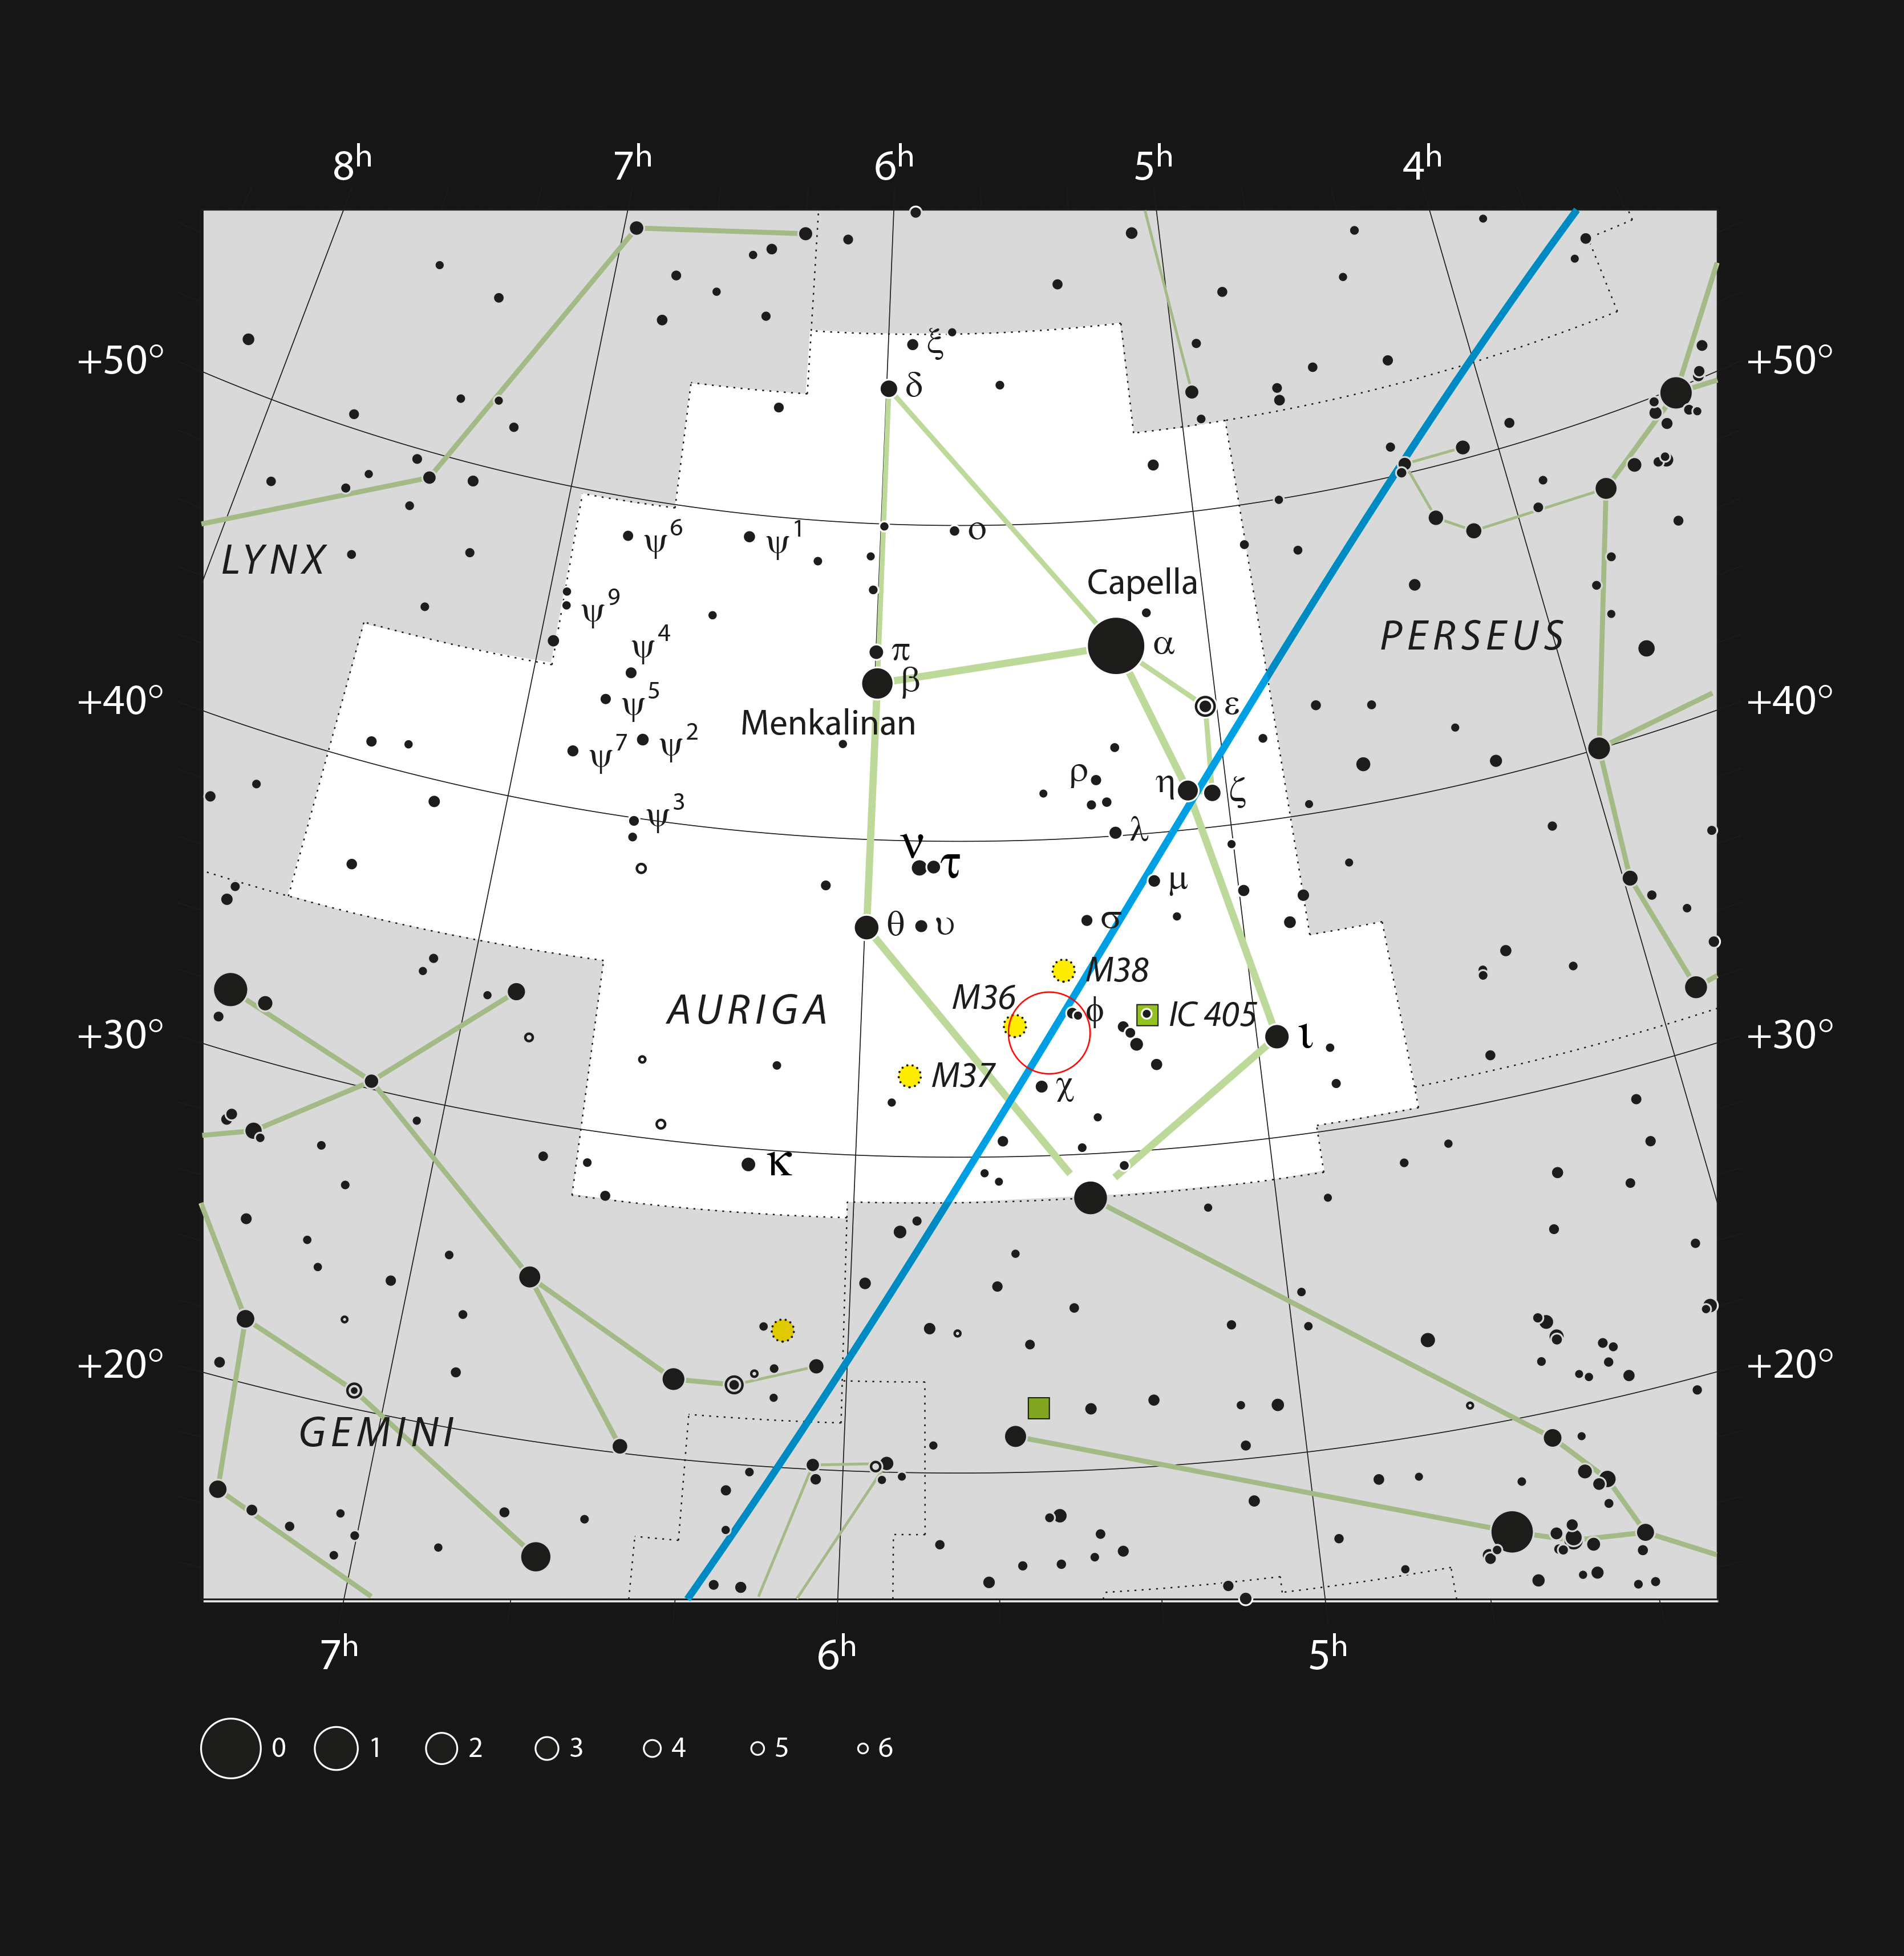

Location of AFGL 5142 in the constellation of Auriga

This chart shows the location of the star-forming region AFGL 5142, recently observed with ALMA, in the constellation of Auriga. The map shows most of the stars visible to the unaided eye under good conditions, and AFGL 5142 itself is highlighted with a red circle on the image.

Credit: ESO, IAU and Sky & Telescope